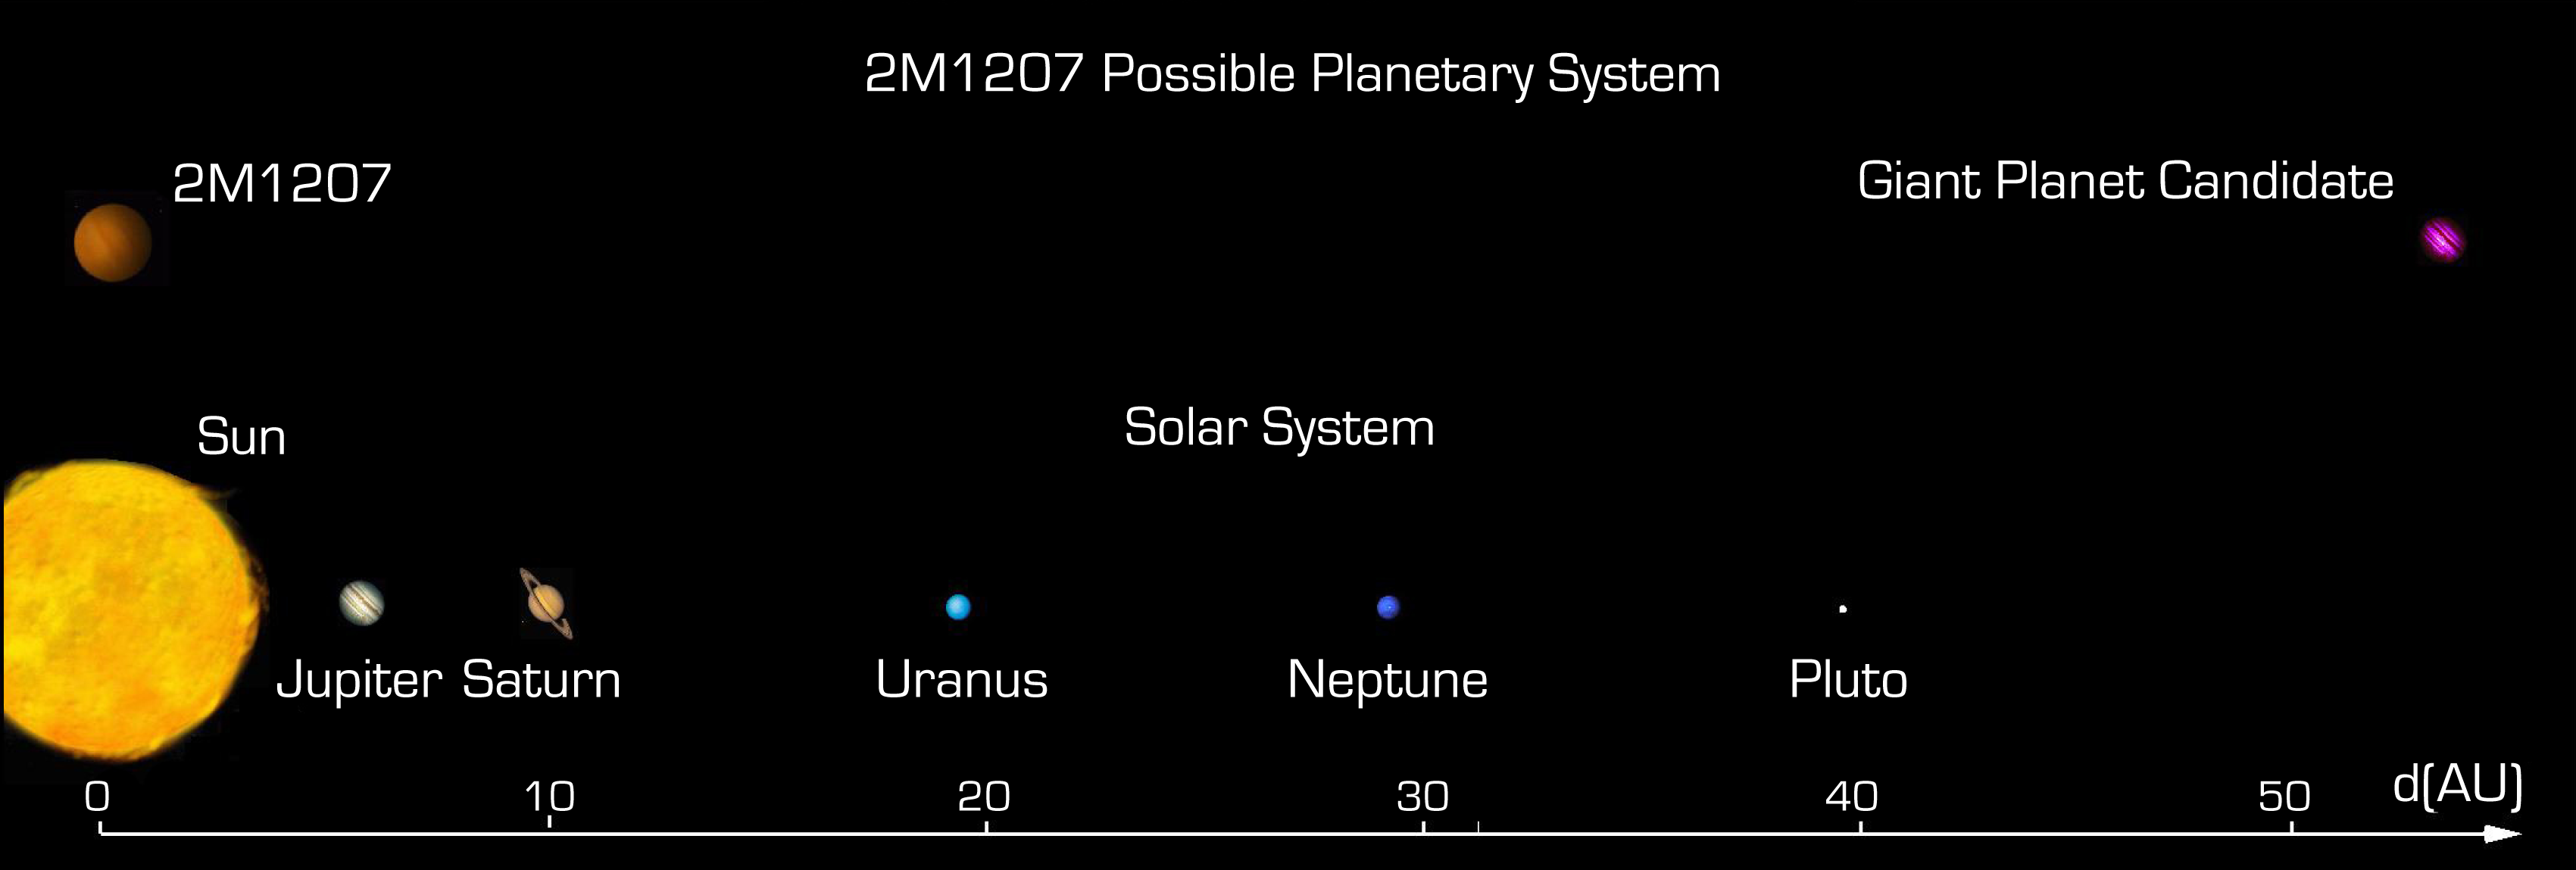

Comparison between the possible 2M1207 system and the solar system

Comparison between the solar system and the brown dwarf object 2M1207 system with its possible planet at 55 AU distance. The sizes of the objects are drawn to the same scale, but the distances have been strongly compressed.

Credit: ESO